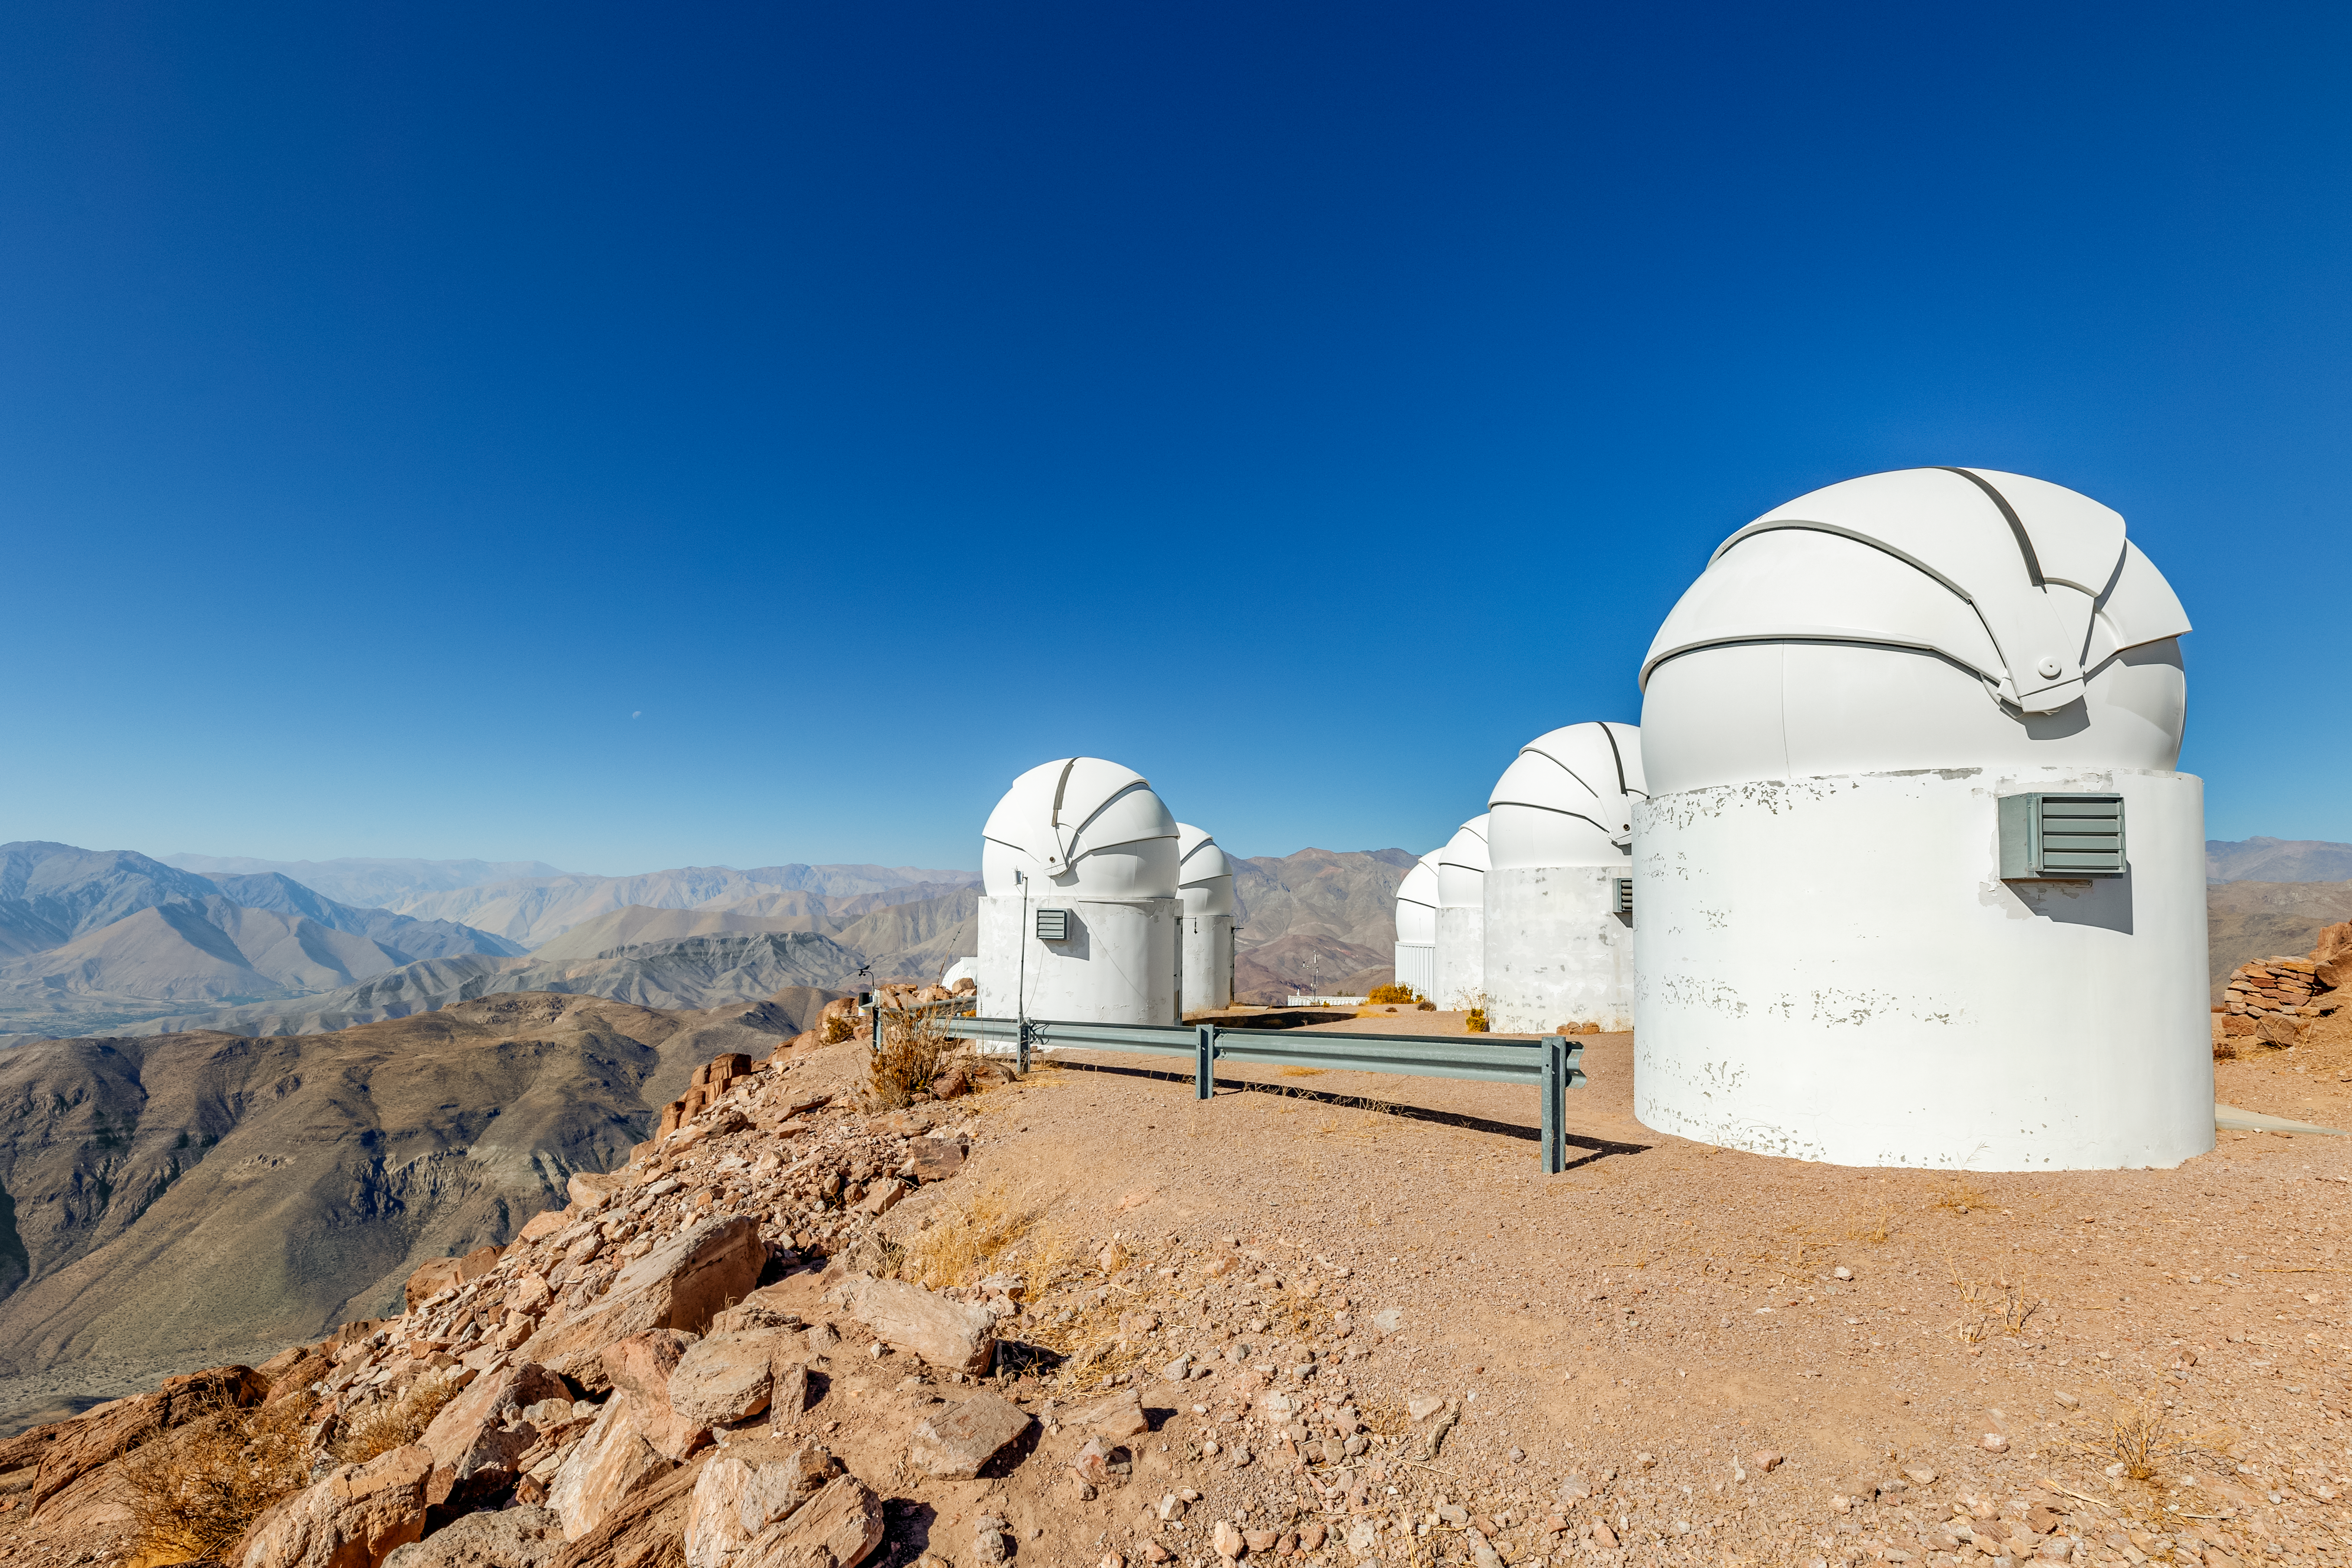

Las Cumbres Observatory at CTIO

Three of the 1-meter Las Cumbres telescopes at CTIO.

Credit: CTIO/NOIRLab/NSF/AURA/ T. Slovinský